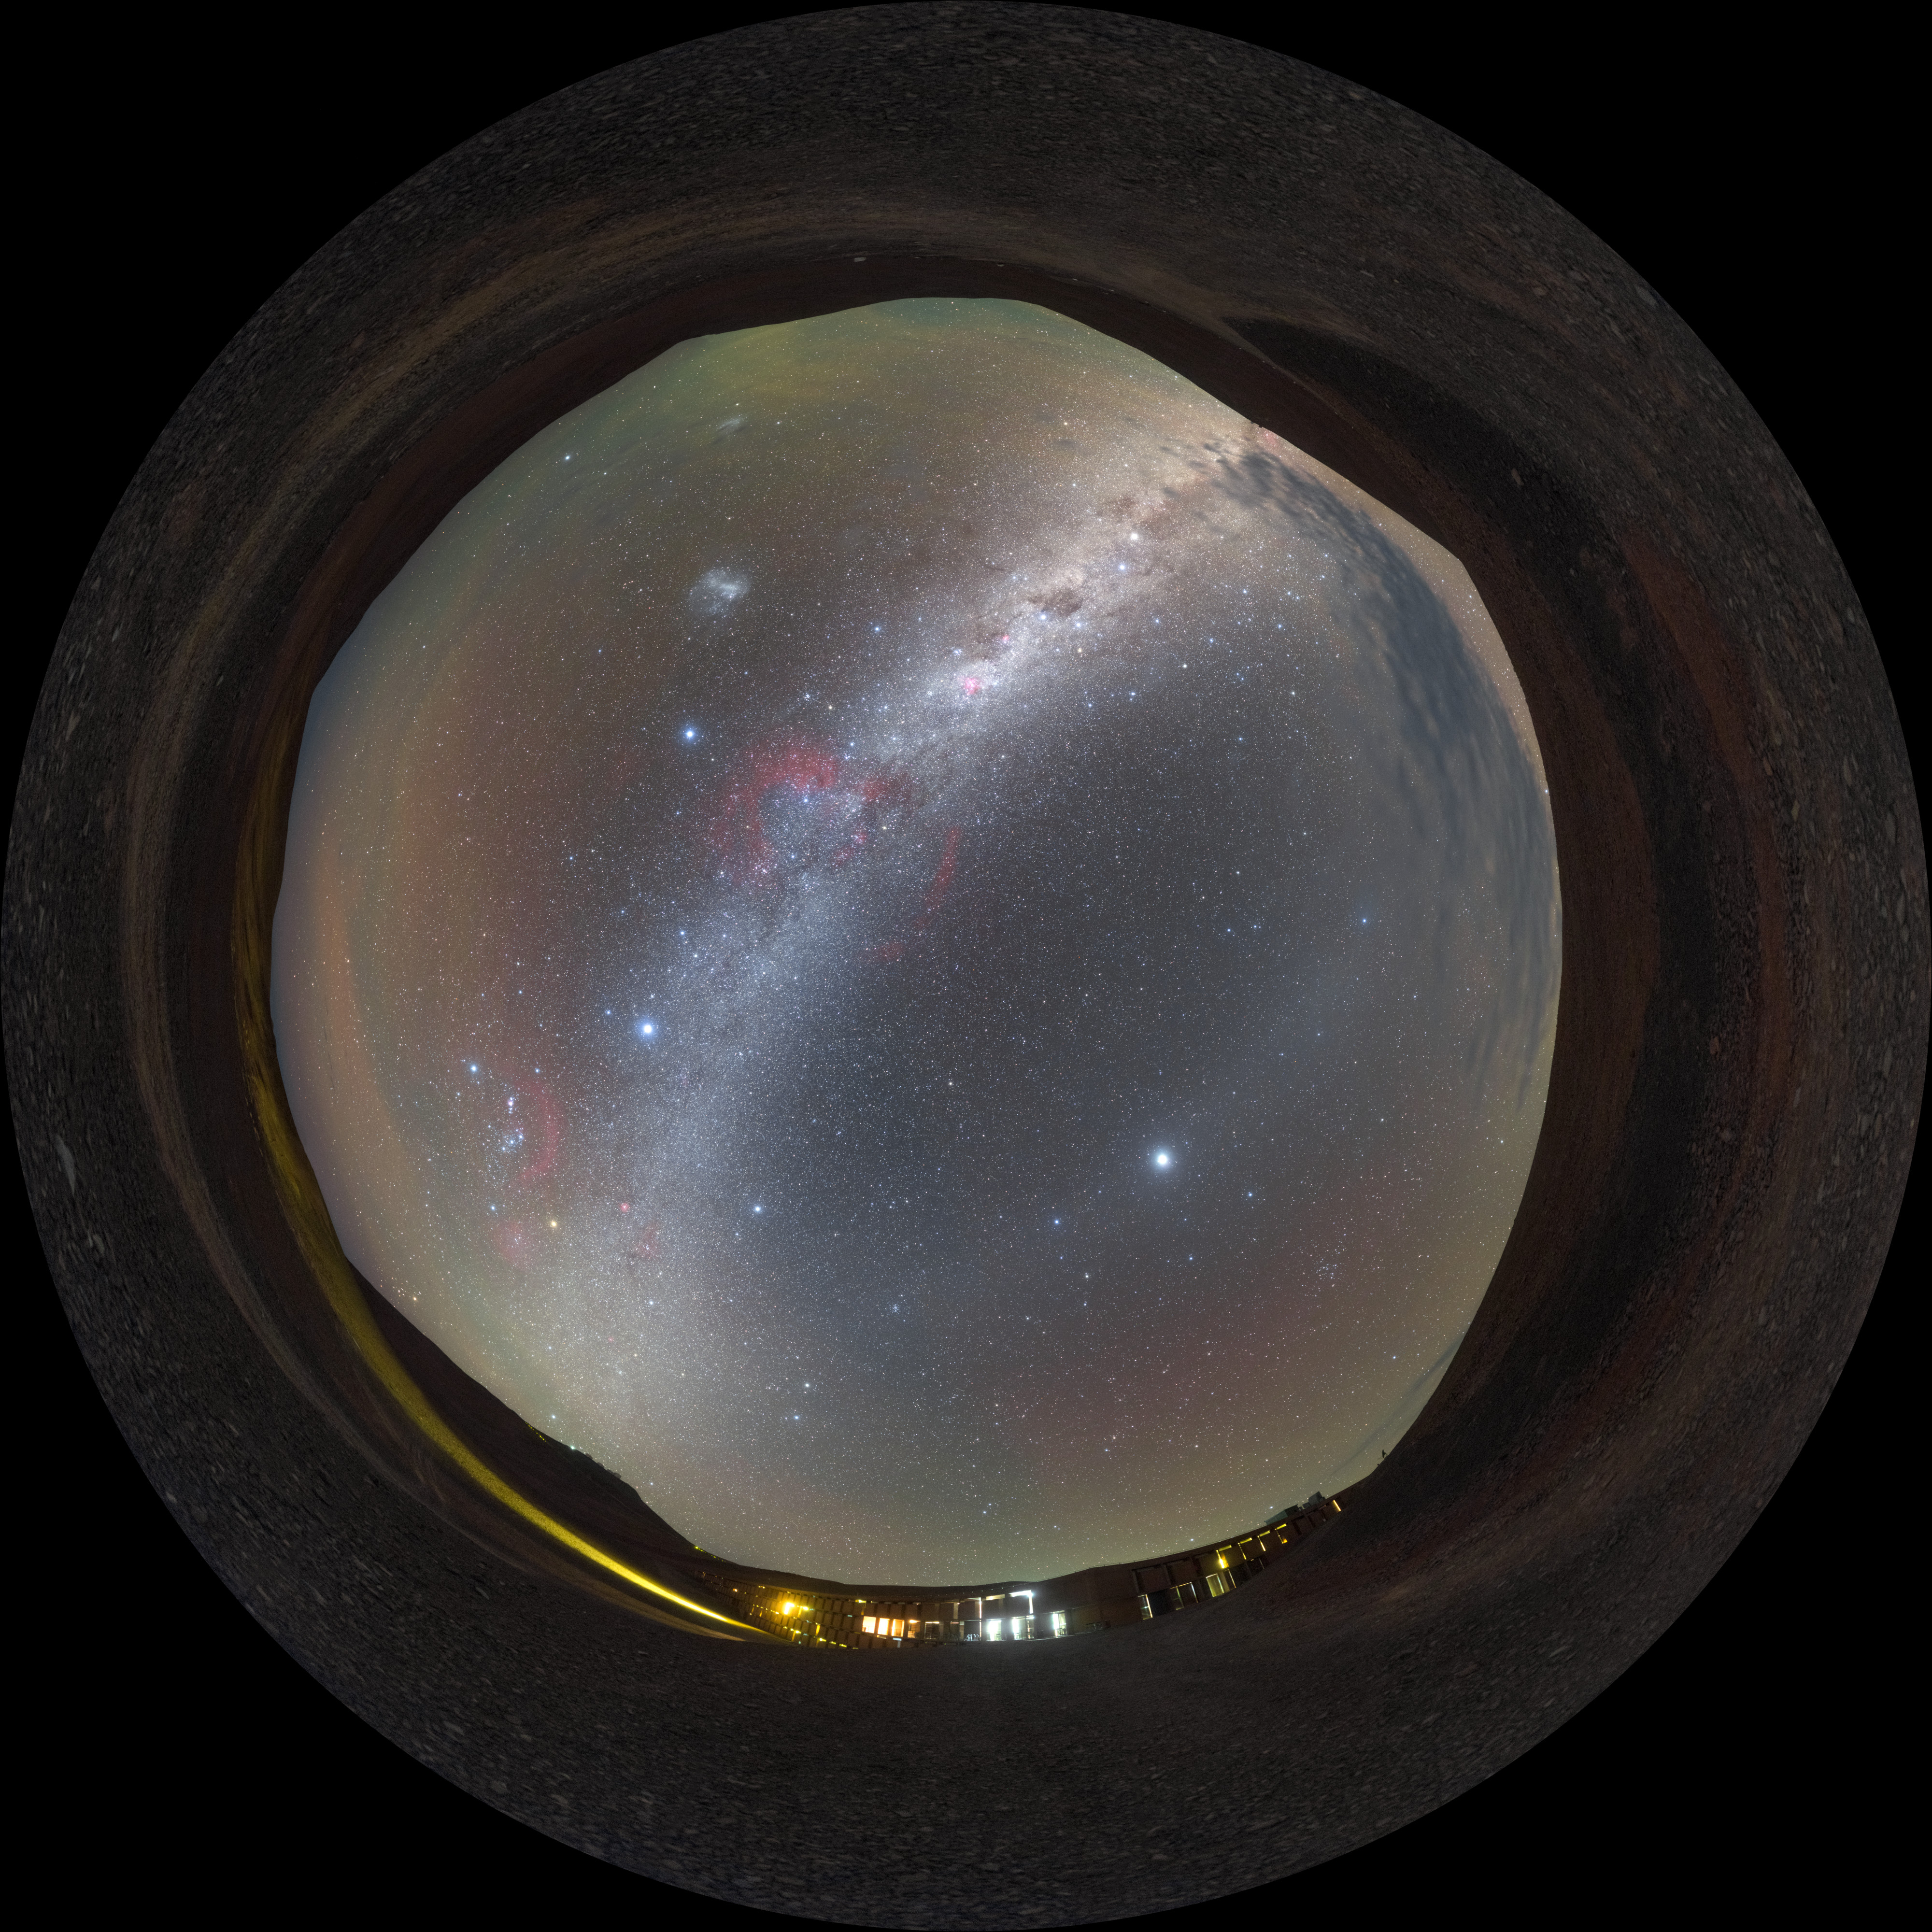

Nightfall Residencia — fisheye

An oasis in an otherwise barren desert, the Paranal Residencia provides accommodation for the scientists, engineers and technicians who work at ESO's Very Large Telescope in Chile. It's not everywhere in the world where you can get a view like this from your bedroom window.

Credit: P. Horálek/ESO